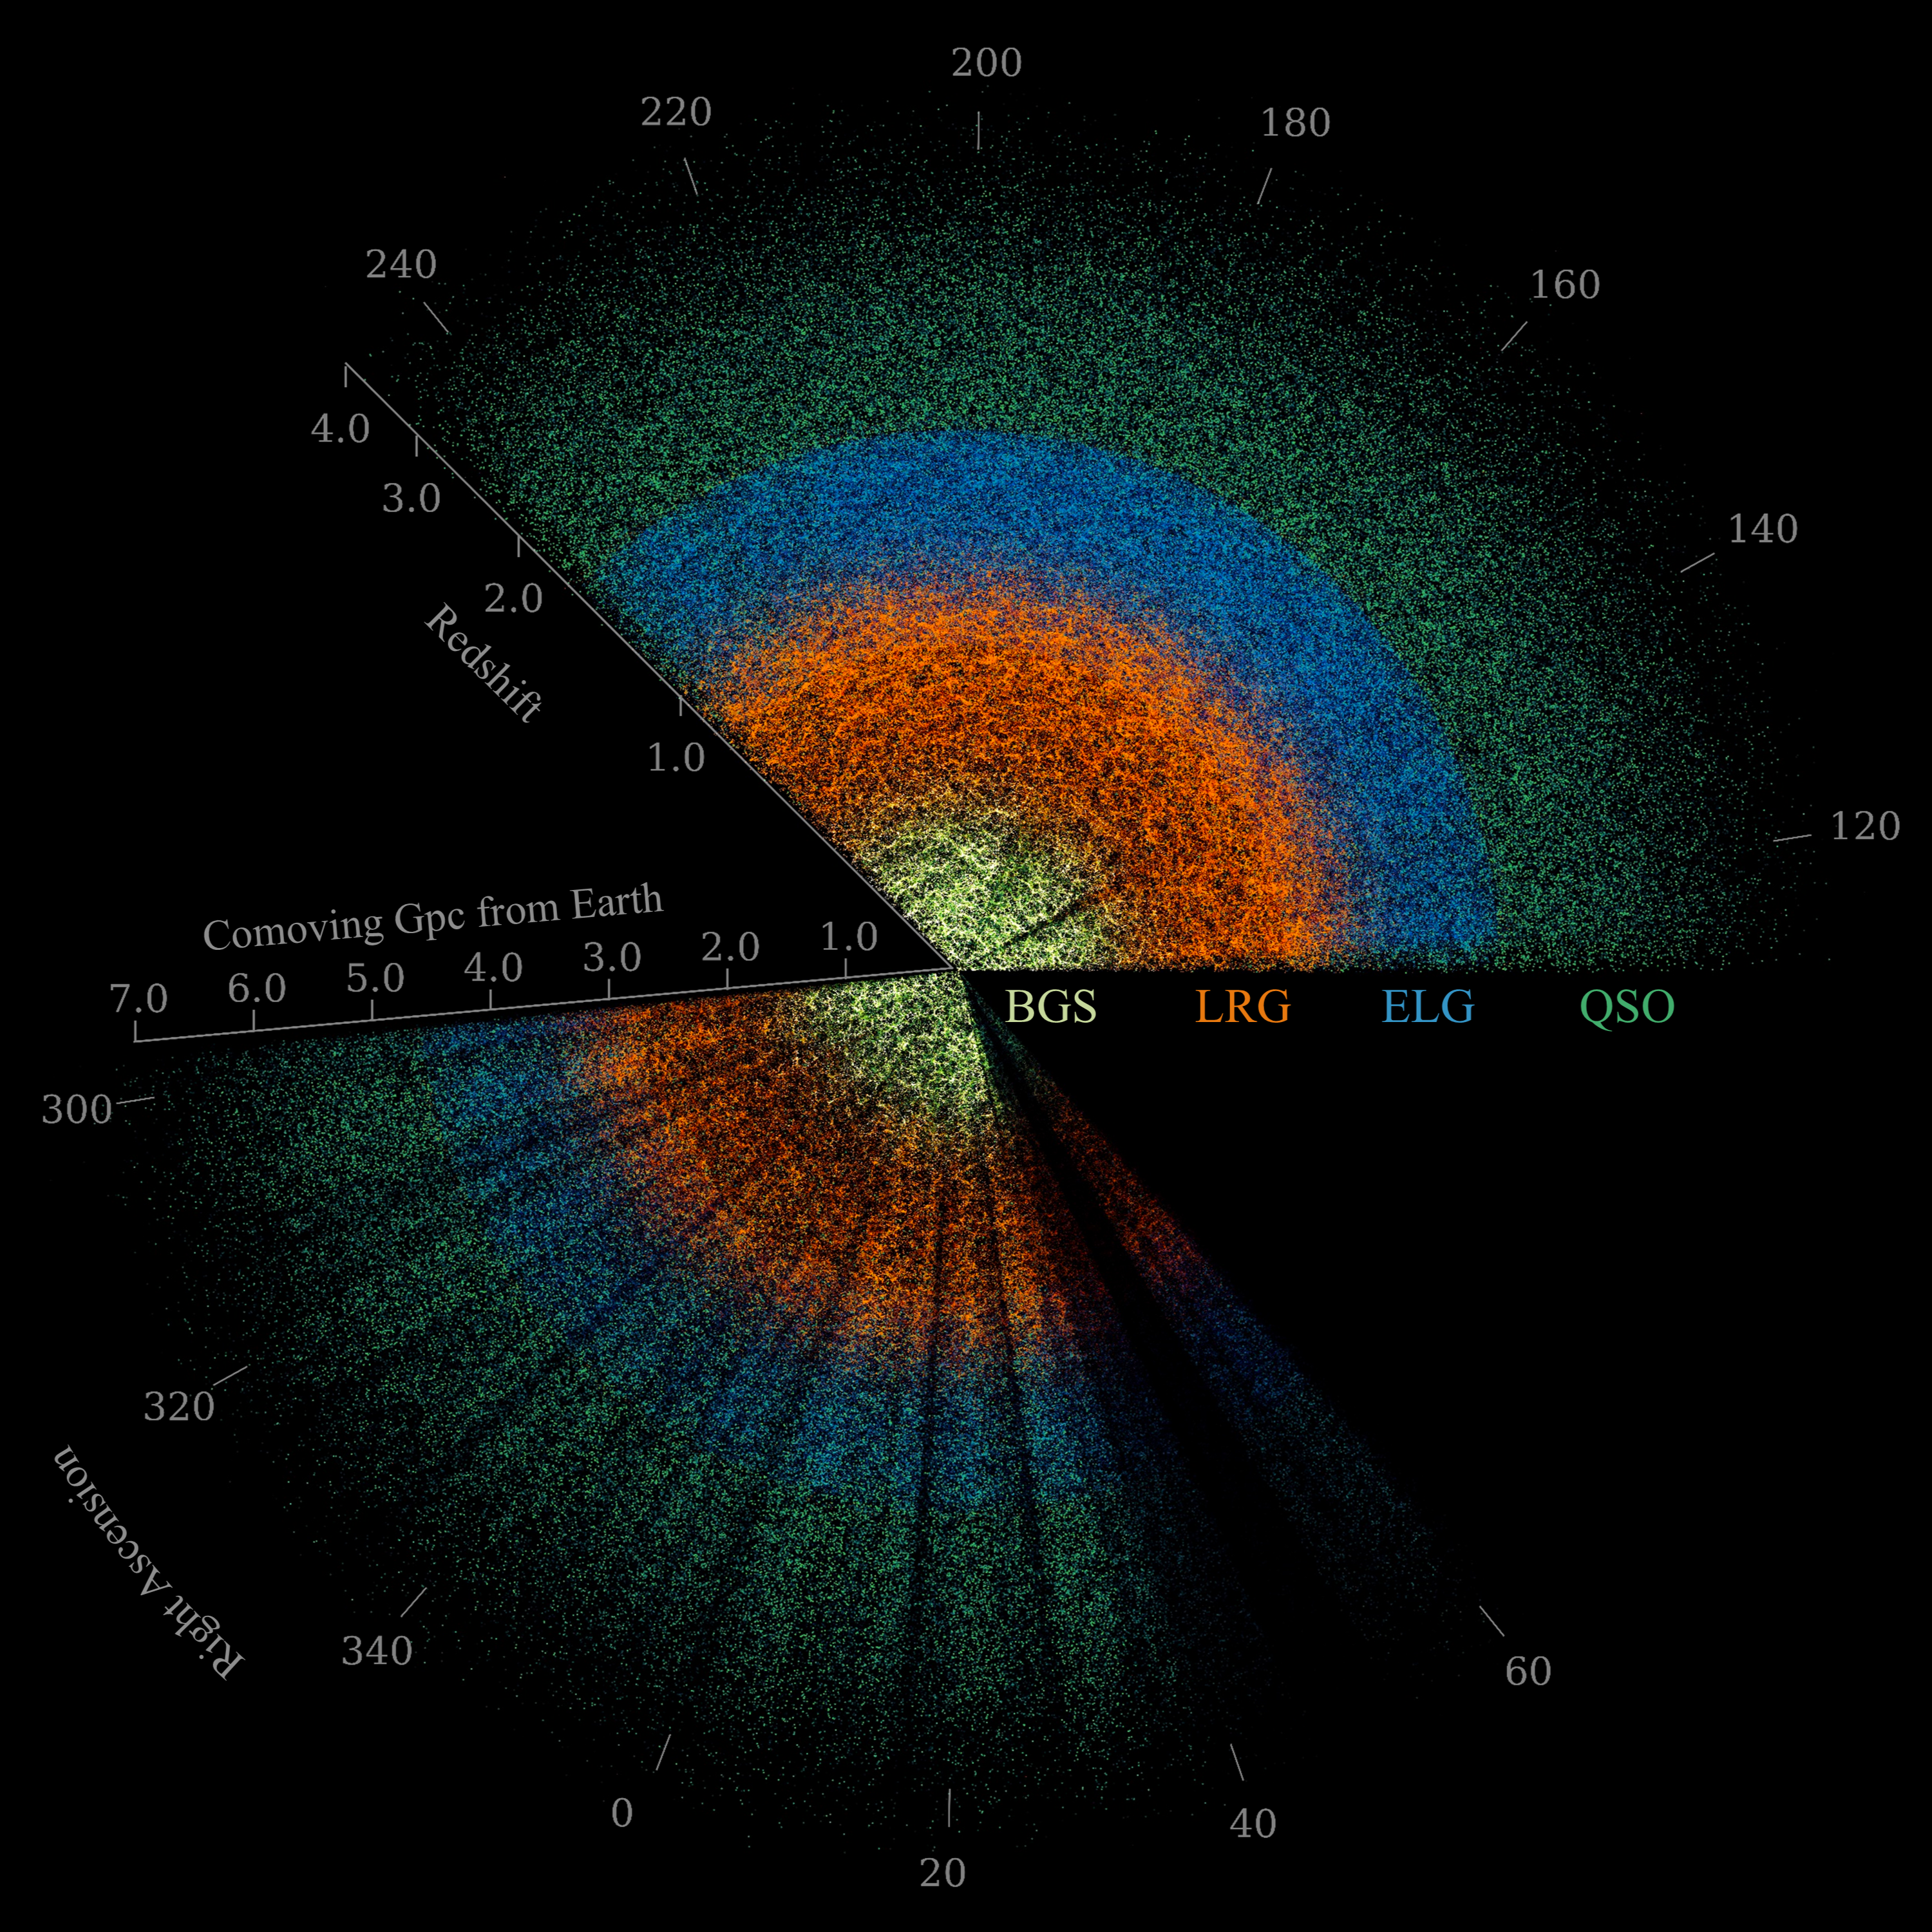

DESI Butterfly Plot (no inset)

This slice of DESI data maps celestial objects from Earth (center) to billions of light-years away. Among the objects are nearby bright galaxies (yellow), luminous red galaxies (orange), emission-line galaxies (blue), and quasars (green). DESI is mounted on the U.S. National Science Foundation Nicholas U. Mayall 4-meter Telescope at Kitt Peak National Observatory (KPNO), a Program of NSF NOIRLab.

Credit: DESI Collaboration/DOE/KPNO/NOIRLab/NSF/AURA/C. Lamman